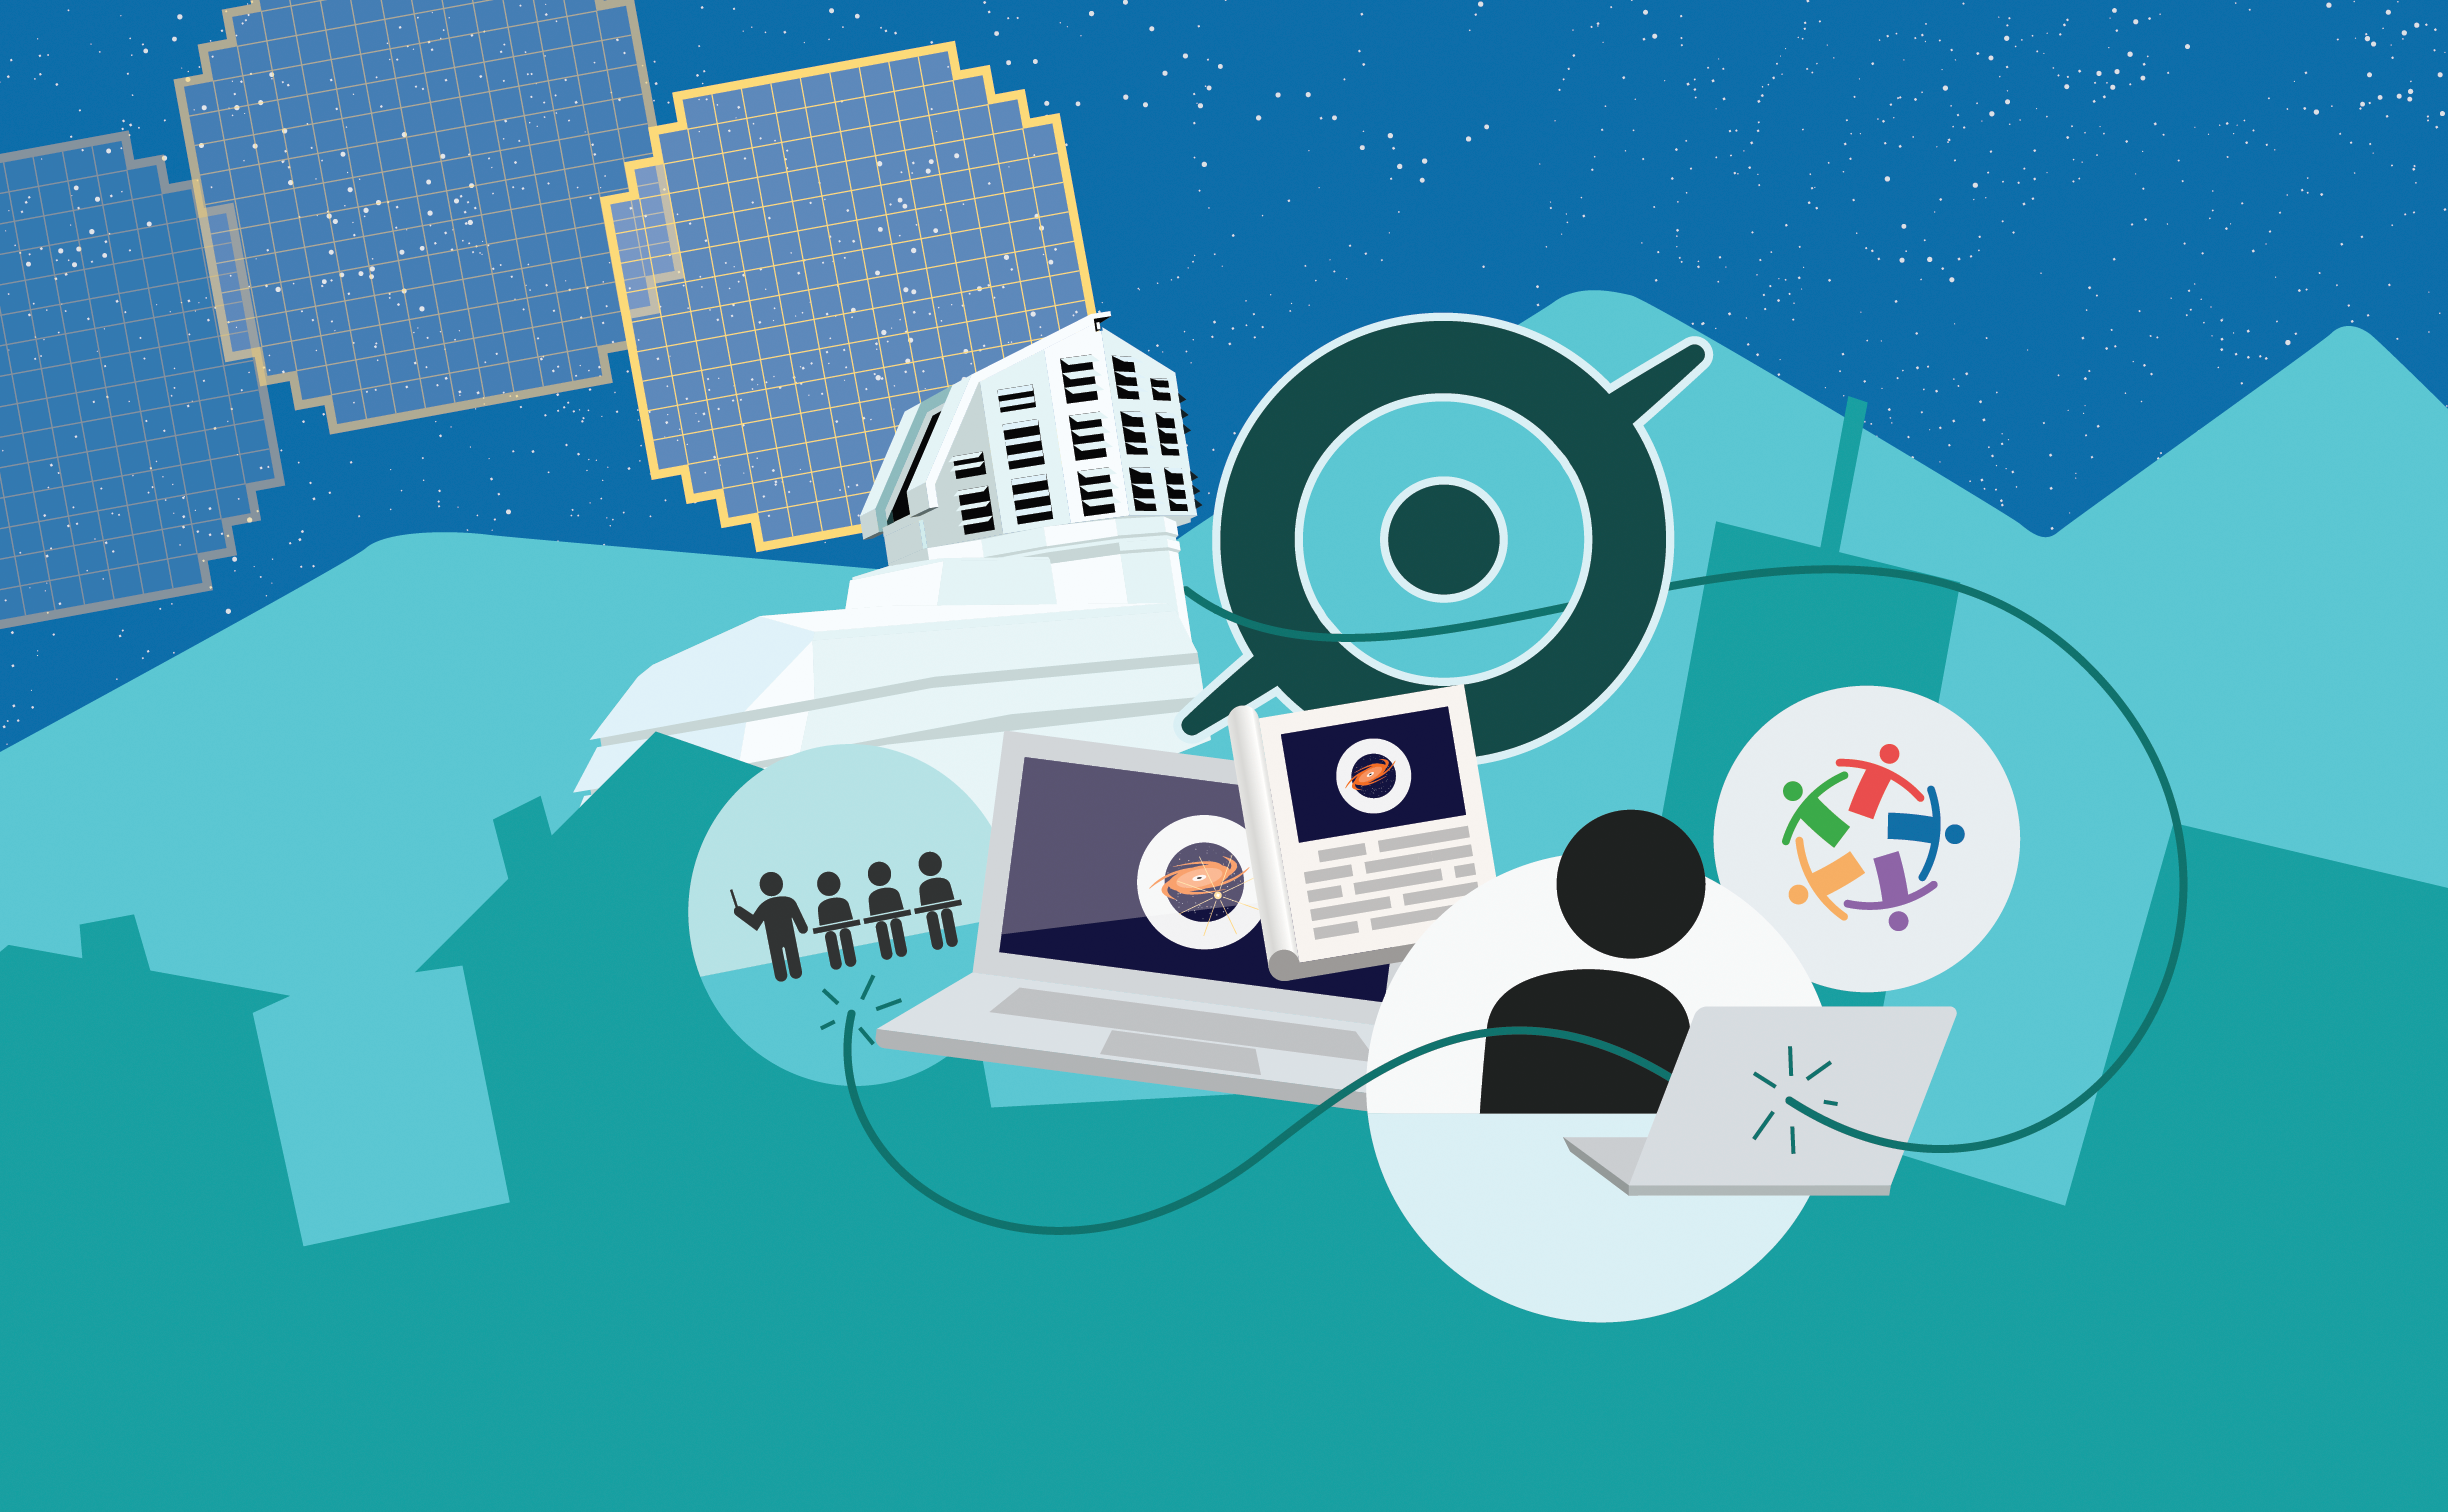

Rubin Citizen Science

Vera C. Rubin Observatory will tap citizen scientists to help pour through Rubin's massive data set.

Credit: RubinObs/NOIRLab/SLAC/NSF/DOE/AURA